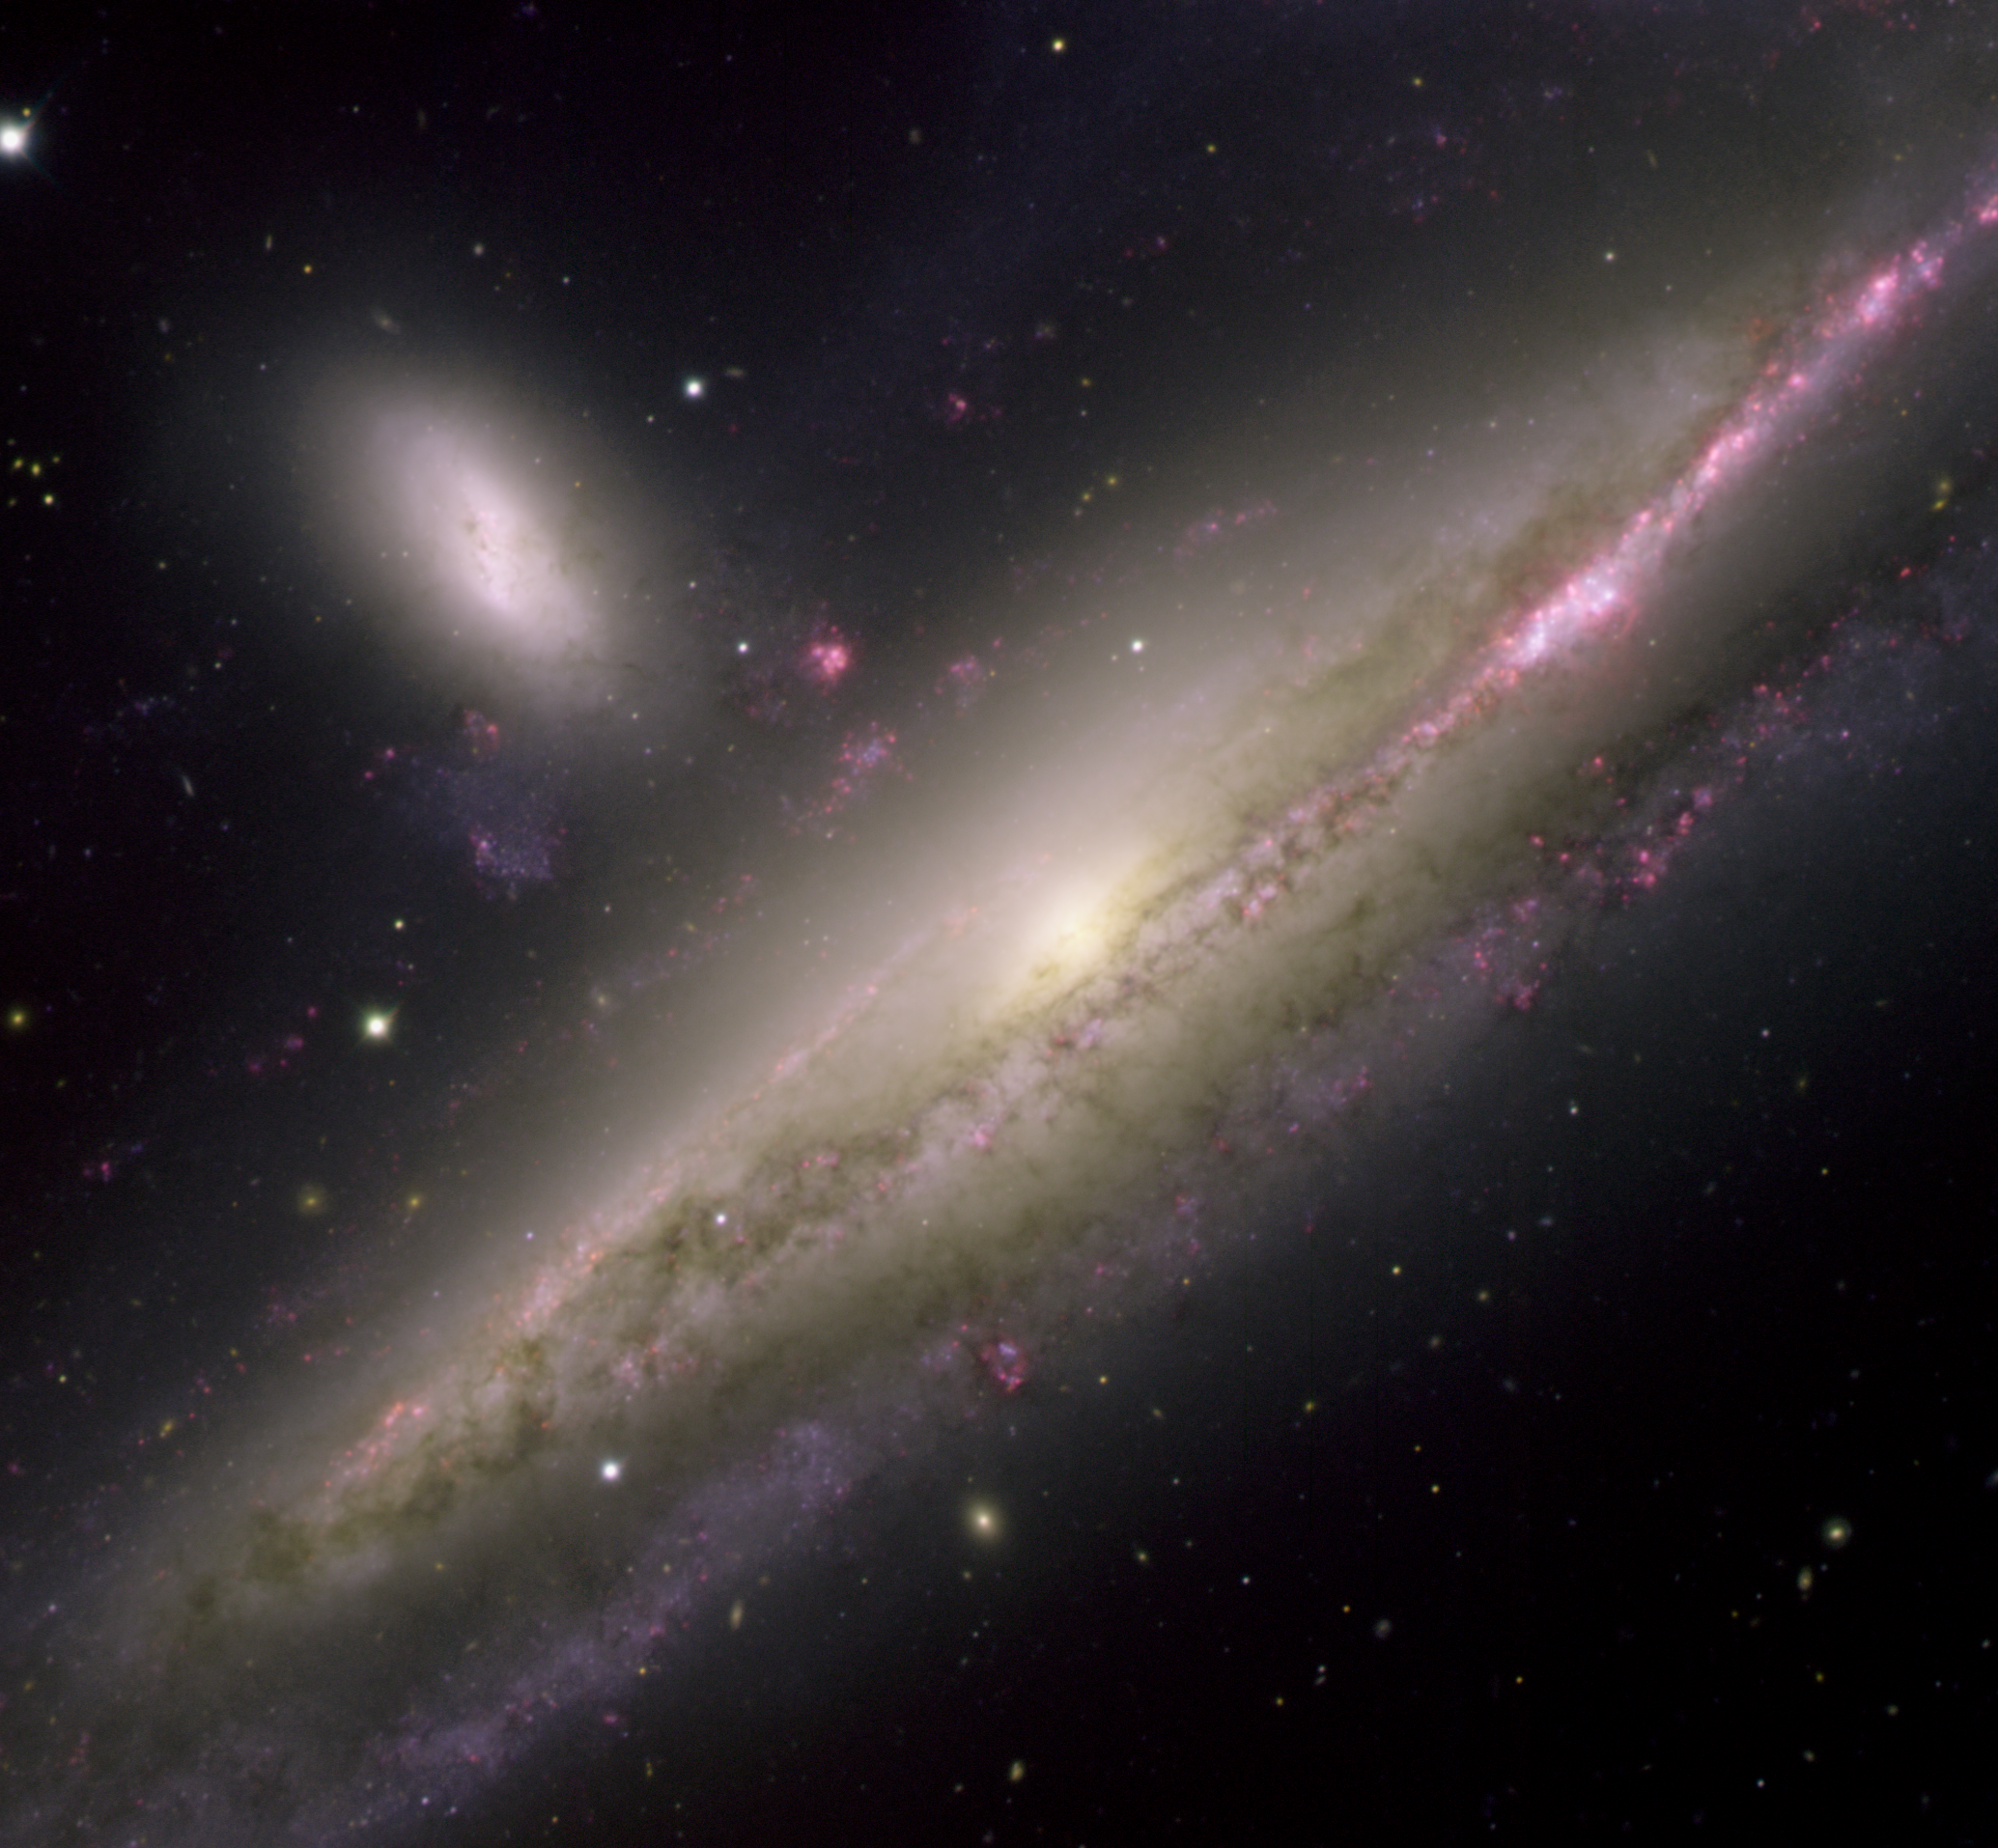

Galactic Waltz NGC 1532-31

The interacting galaxy pair NGC 1532 and NGC 1531 were imaged using the Gemini Multi-Object Spectrograph (GMOS) at Gemini South in Chile on December 5, 2004. This view reveals spectacular details in the galactic pair embraced in a fiery waltz. The larger galaxy (NGC 1532) is a spiral, and from our point of view within the Milky Way it is seen as nearly edge-on. Intense reddish star-forming regions spatter the edges of the dusty arms silhouetted in the foreground against the galactic disk. The three-dimensional nature of the galaxy is revealed by the background spiral arms dimmed by intervening gas and dust. The smaller of the galactic pair (NGC 1531) is dwarfed by its larger companion in much the same fashion as the Large Magellanic Cloud is by our Milky Way. Hints of interaction between these two galaxies are seen in at least two stray associations of stars and glowing red clumps of hydrogen gas. A warp in a background spiral arm of NGC 1532 and a possible bridge of matter that connect the pair suggest continued influences between the two galaxies. This pair is located about 55 million light-years away toward the southern constellation of Eridanus. It is part of a larger group that includes at least one other dwarf galaxy outside the field of this image. The mass of NGC 1532 is estimated to be slightly greater than that of our Milky Way.

Credit: International Gemini Observatory